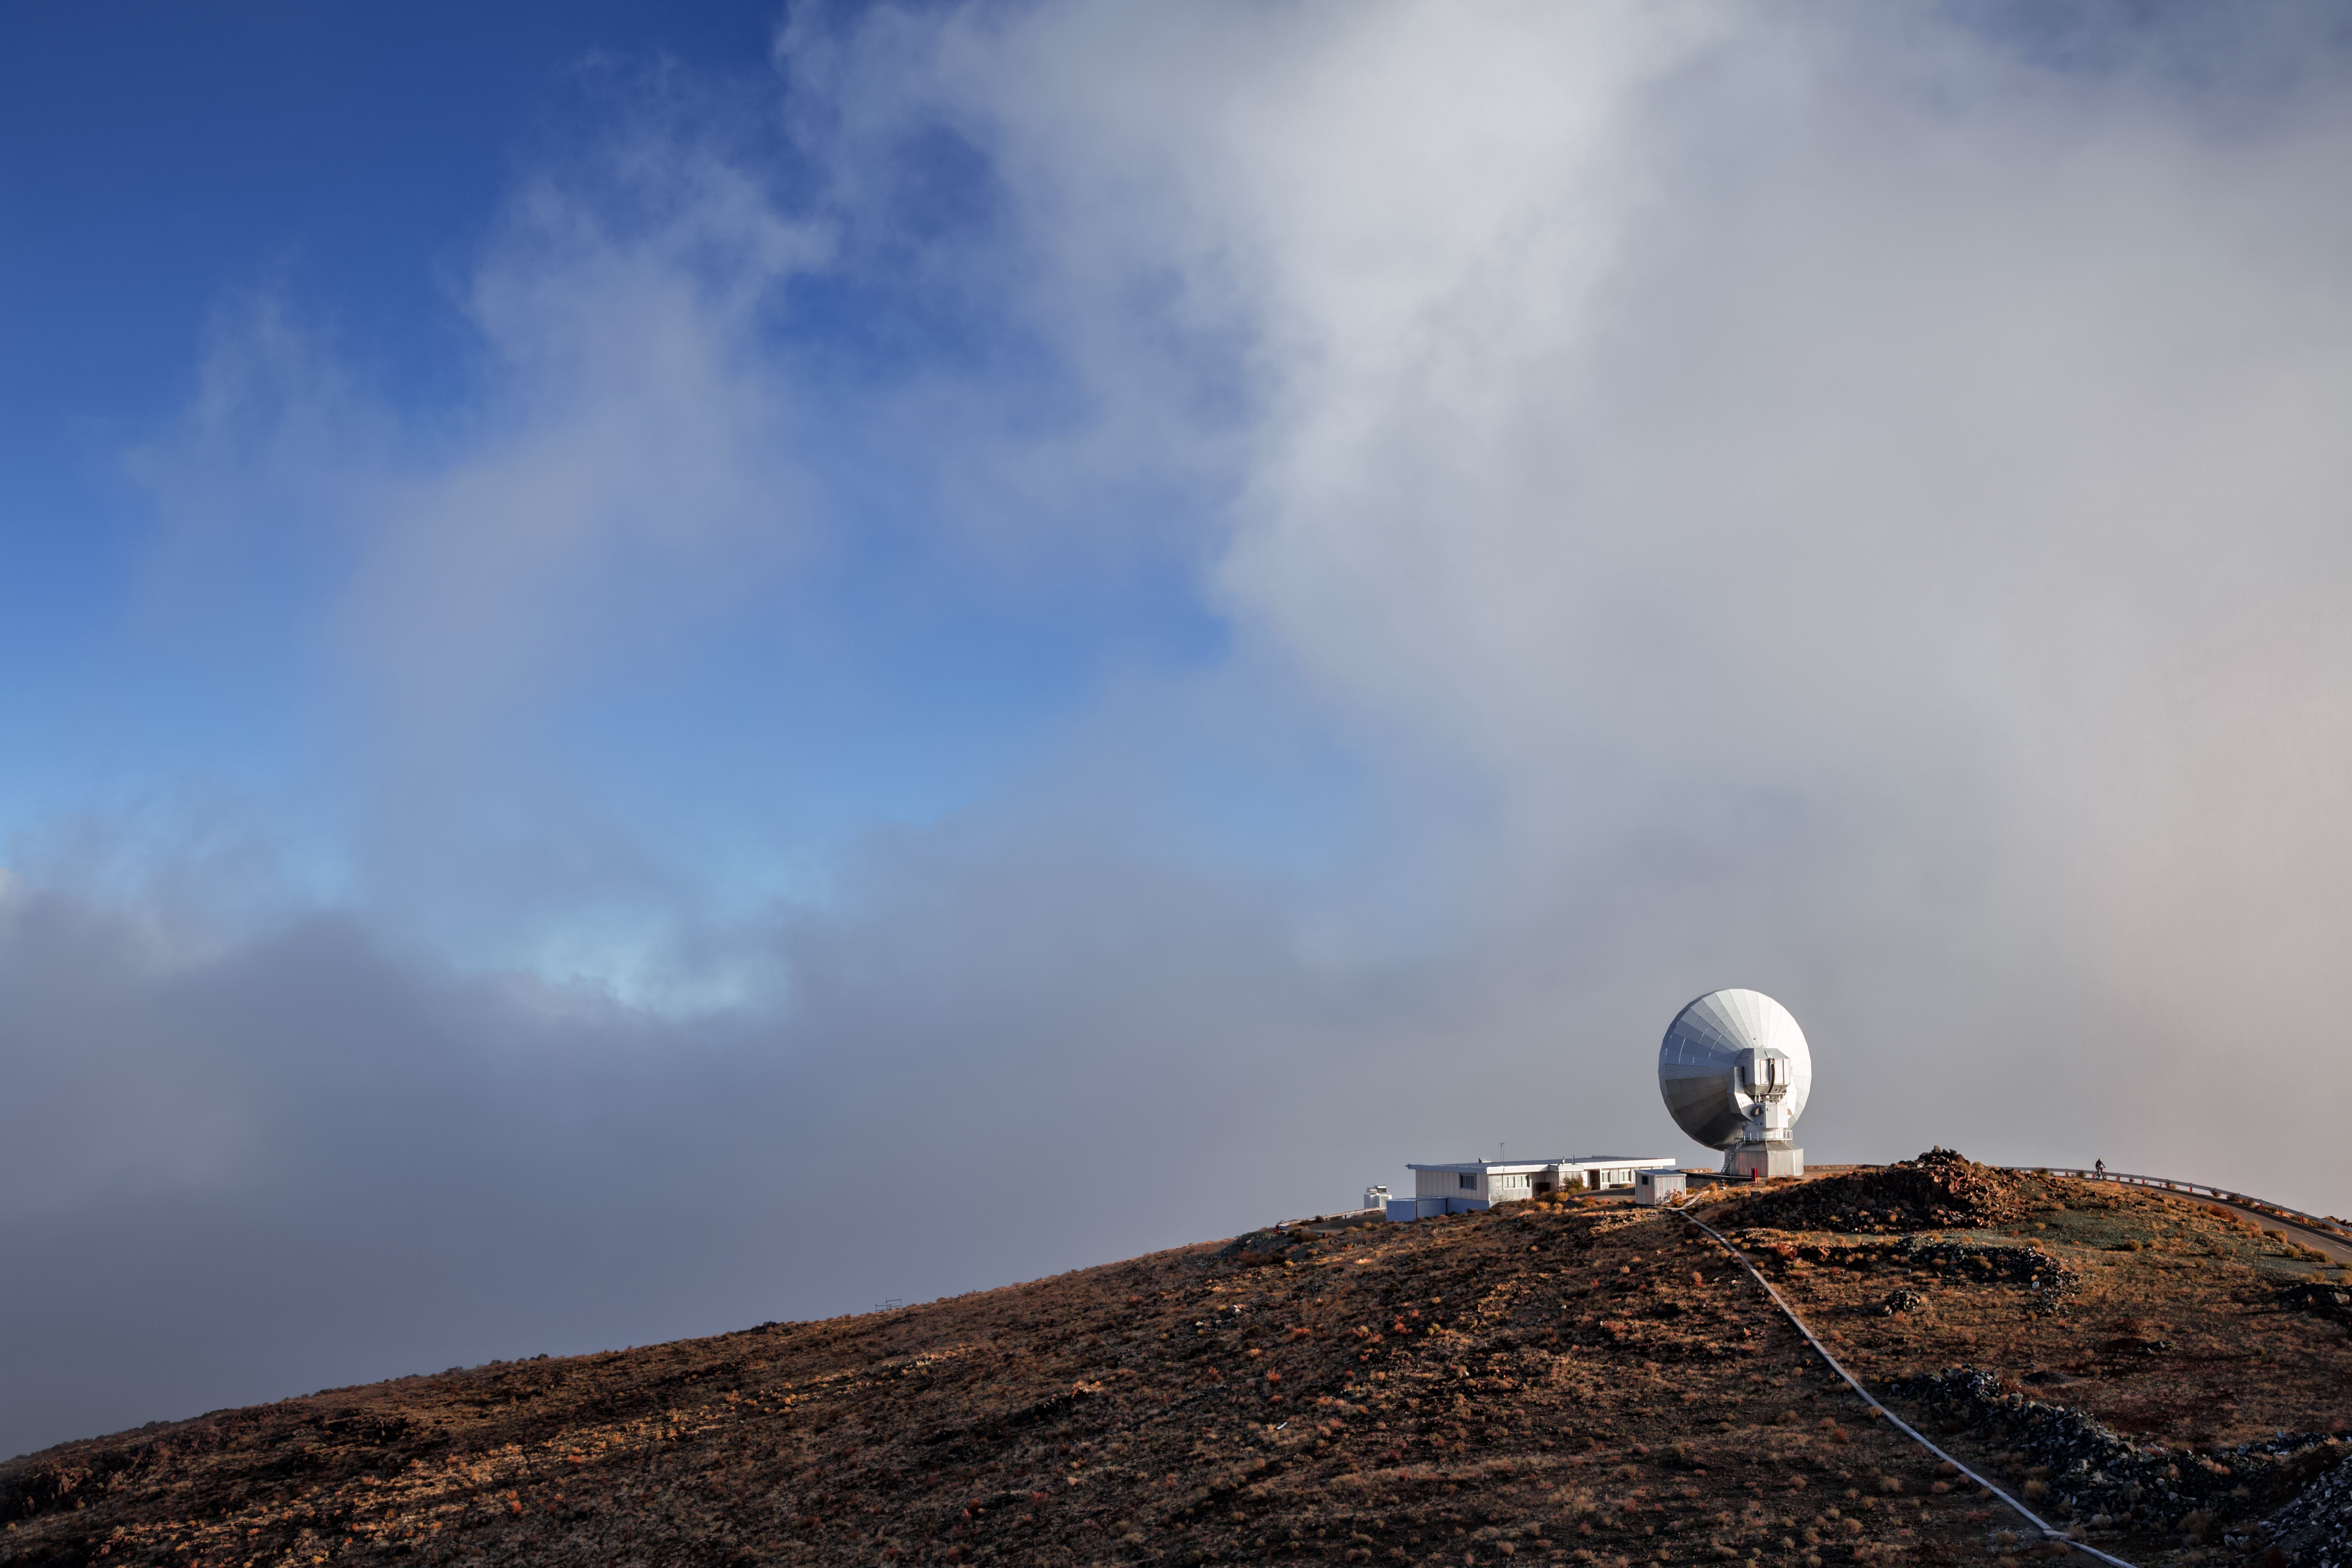

Wizened stargazer at La Silla

A distant view of the decommissioned Swedish–ESO Submillimetre Telescope (SEST) at ESO's La Silla Observatory. Built on behalf of the Swedish Natural Science Research Council (NFR) and ESO, it was the only large sub-millimetre telescope in the southern hemisphere at the time of first light in 1987.

Credit: L. Zychova/ESO